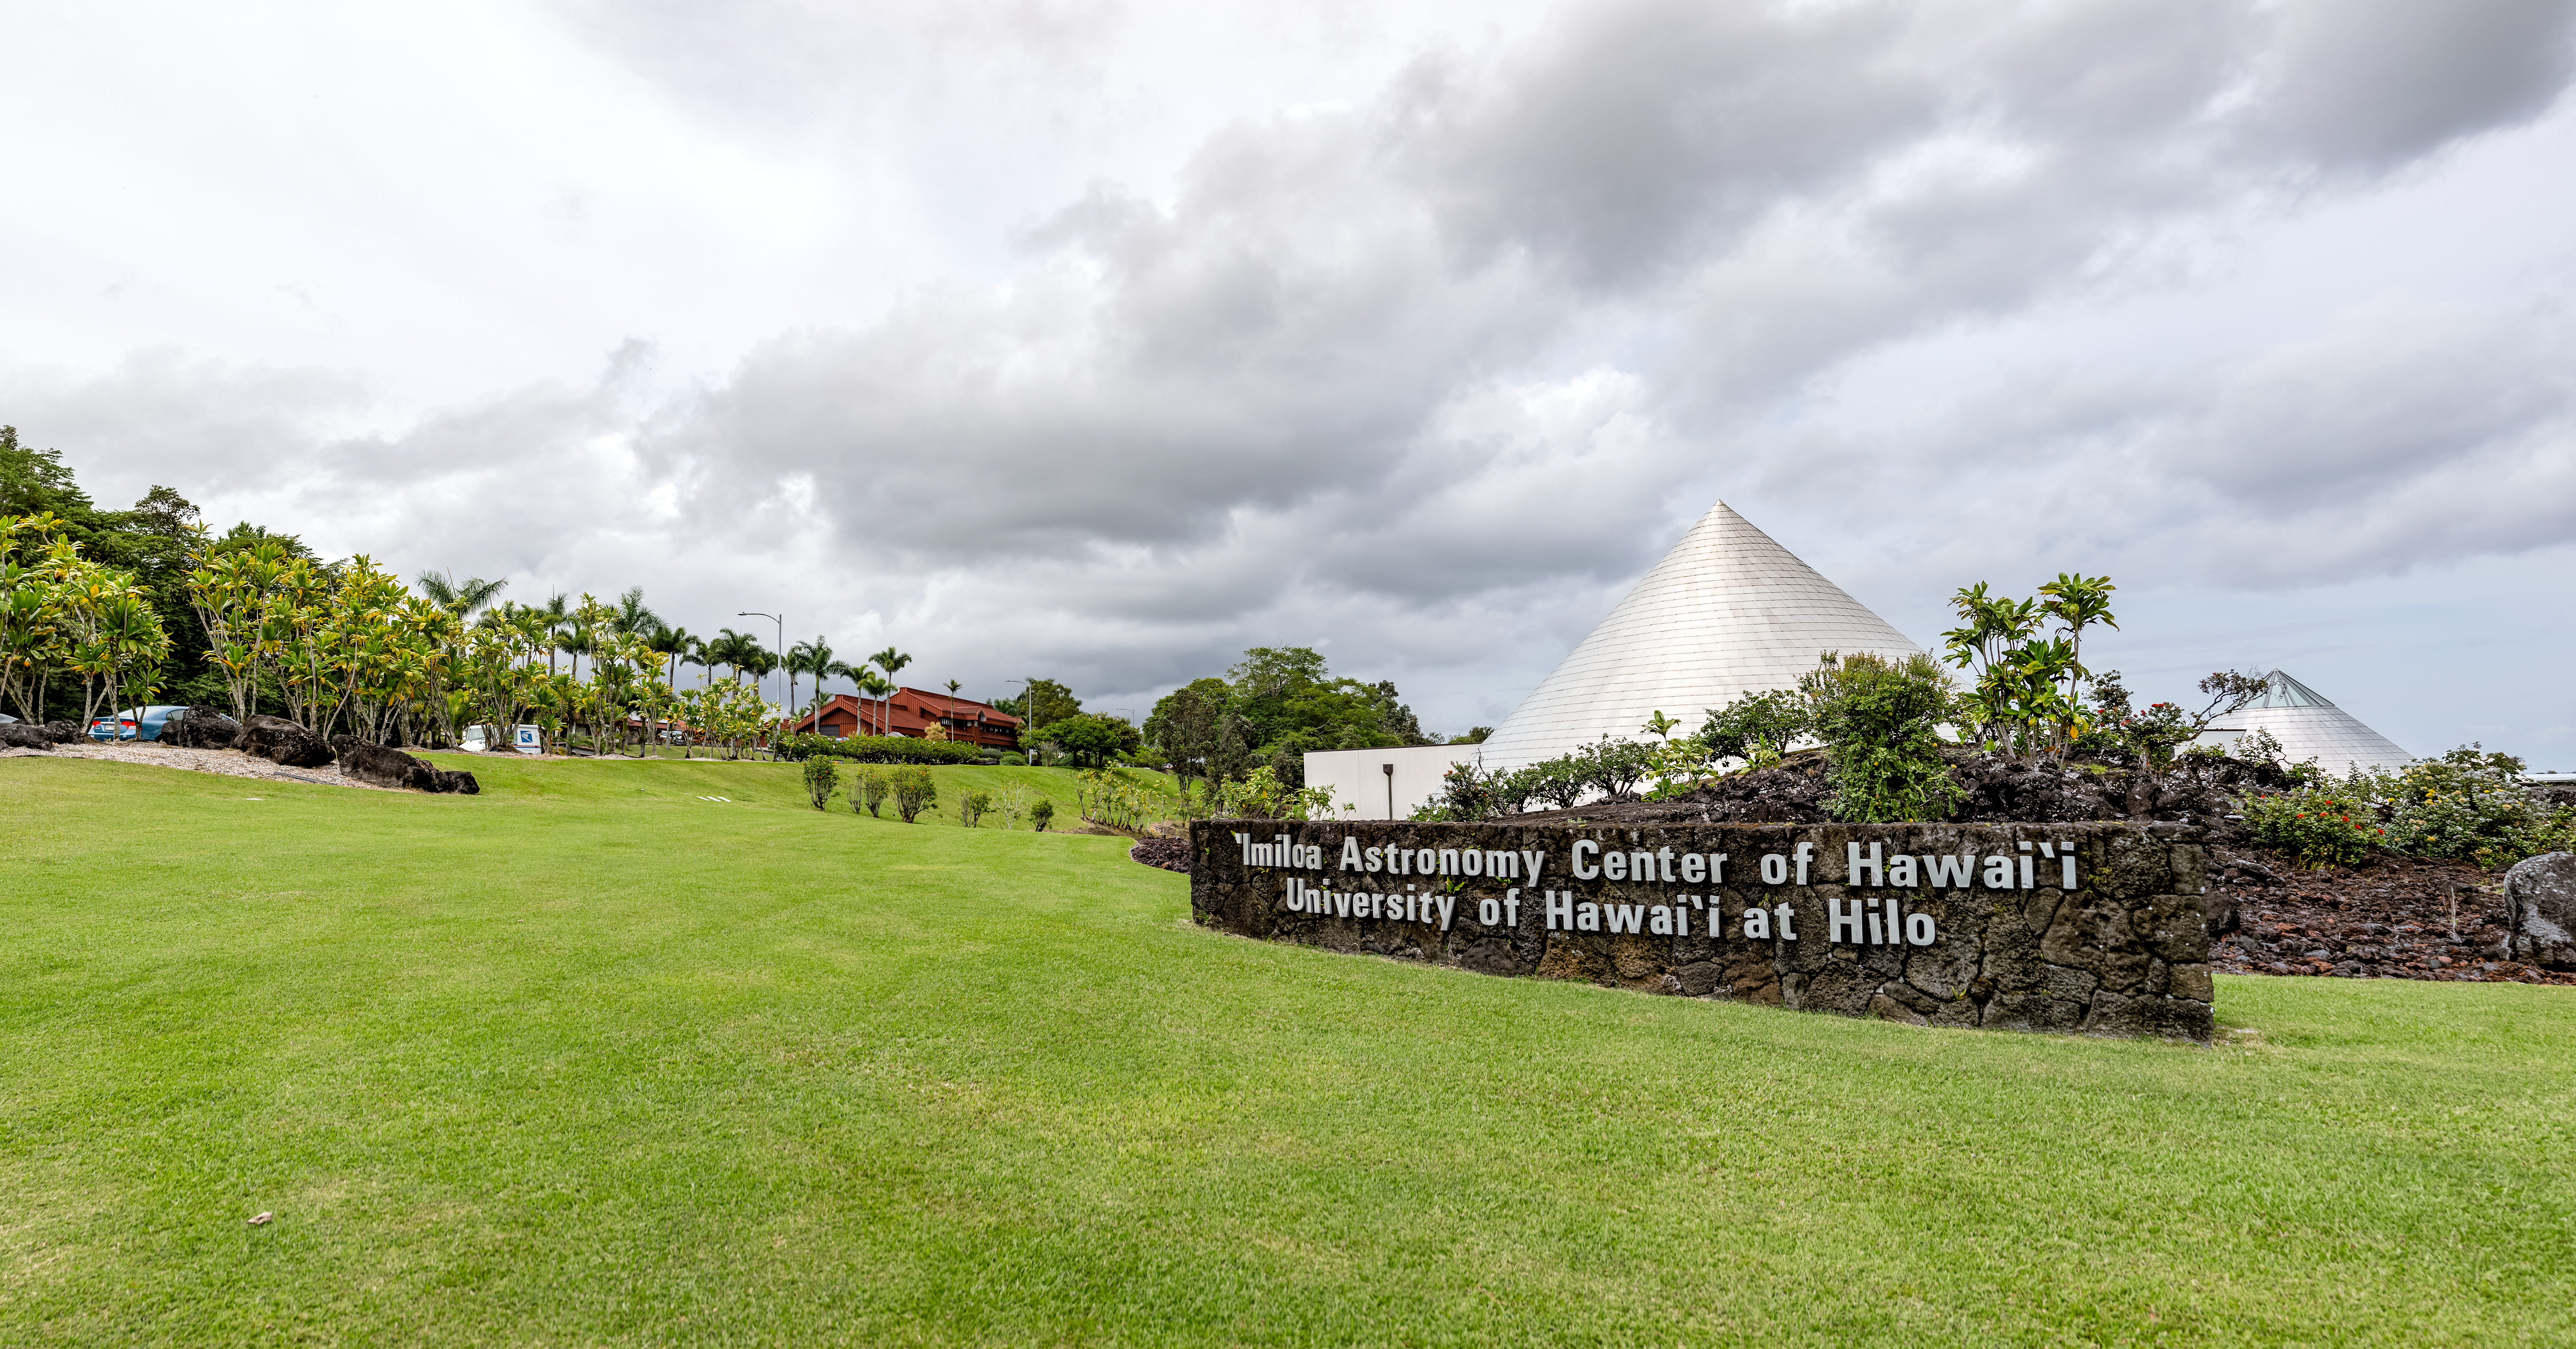

'Imiloa grounds

A 360 degree panoramic view of the grounds of the ‘Imiloa Astronomy Center and planetarium, near the Gemini North Hilo Base facility on a cloudy day.

Credit: NOIRLab/AURA/NSF/ T. Slovinský